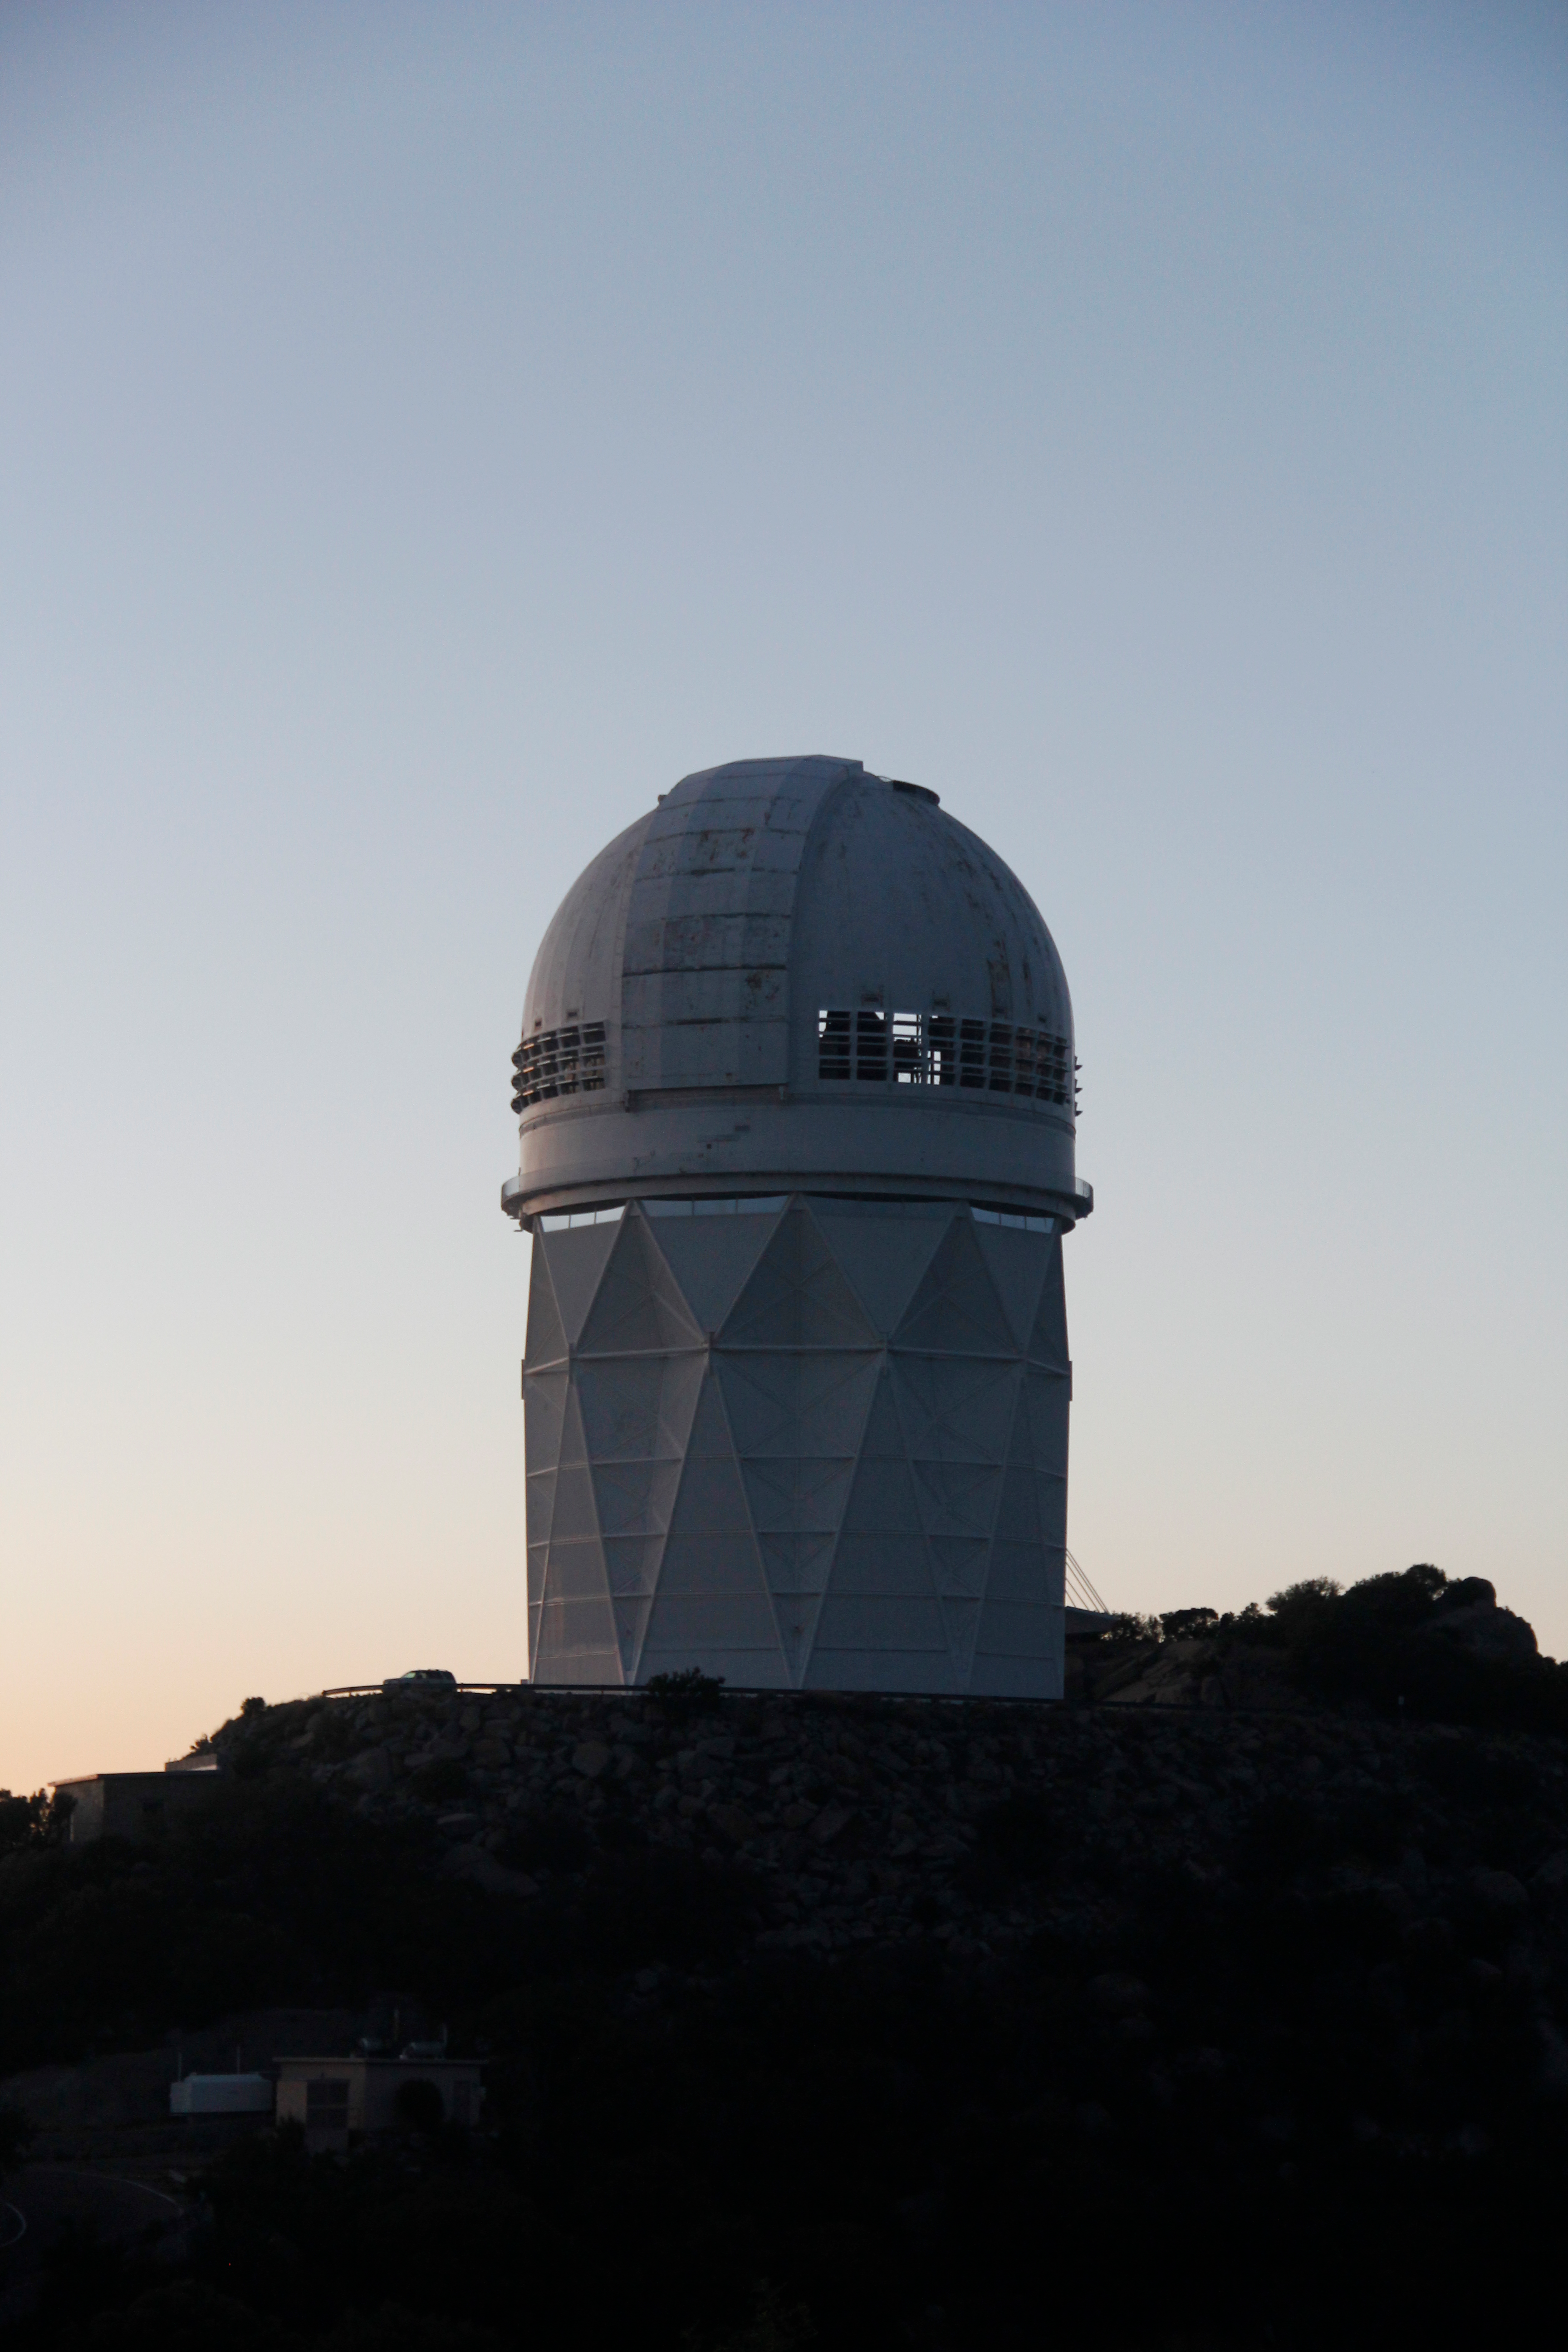

The Nicholas U. Mayall 4-meter Telescope

The Nicholas U. Mayall 4-meter Telescope at Kitt Peak National Observatory (KPNO).

Credit: KPNO/NOIRLab/NSF/AURA/P. Marenfeld